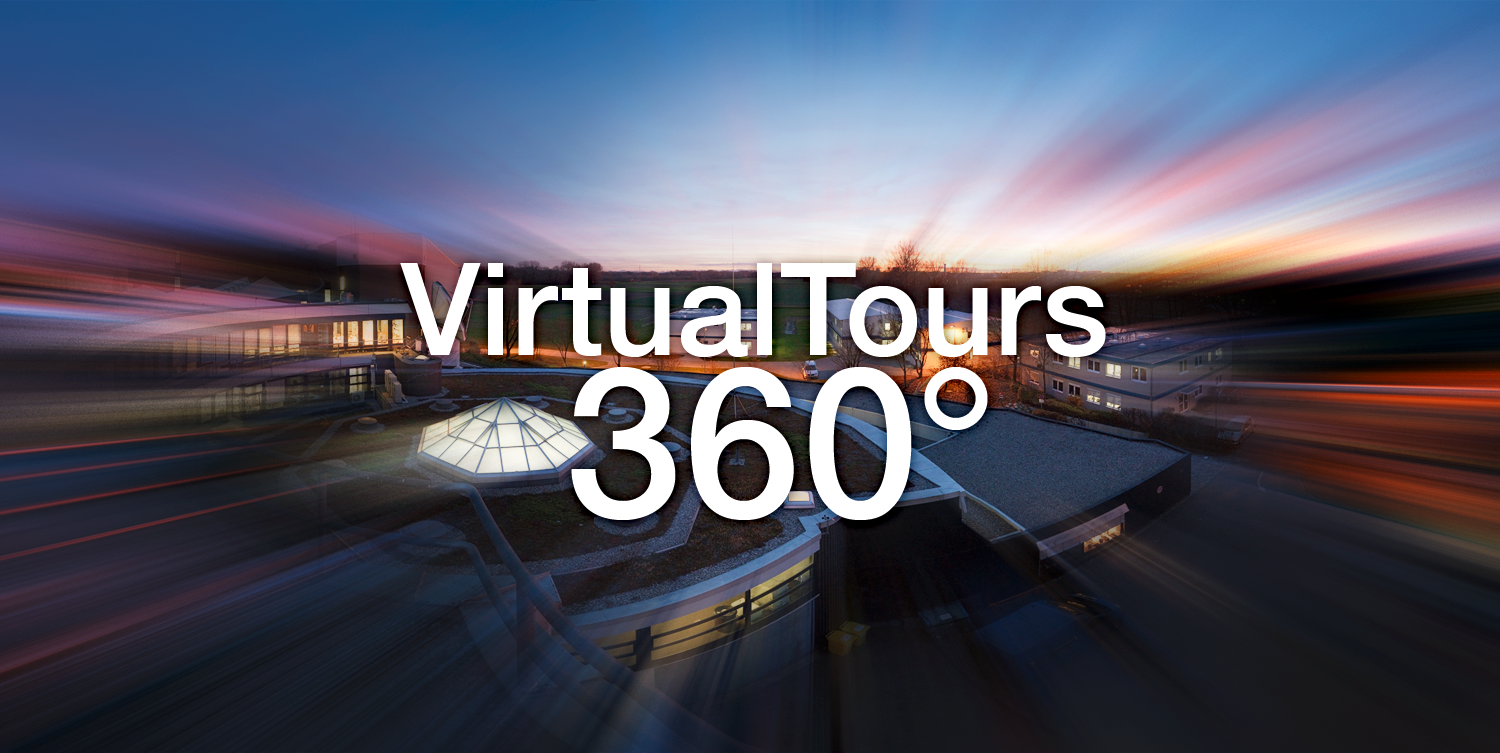

ESO Virtual Tours 360°

The new and improved ESO Virtual Tours 360° take you one step beyond! Using Google maps you can now find out exactly where ESO is. Each tour has been rejuvenated with a host of new and breathtaking panoramas and videos, such as stunning VLT time-lapse footage. Background information is available at all sites, including information on ESO’s telescopes and instruments. And now you can take a look behind the scenes at ESO’s Headquarters, too!

Credit: ESO